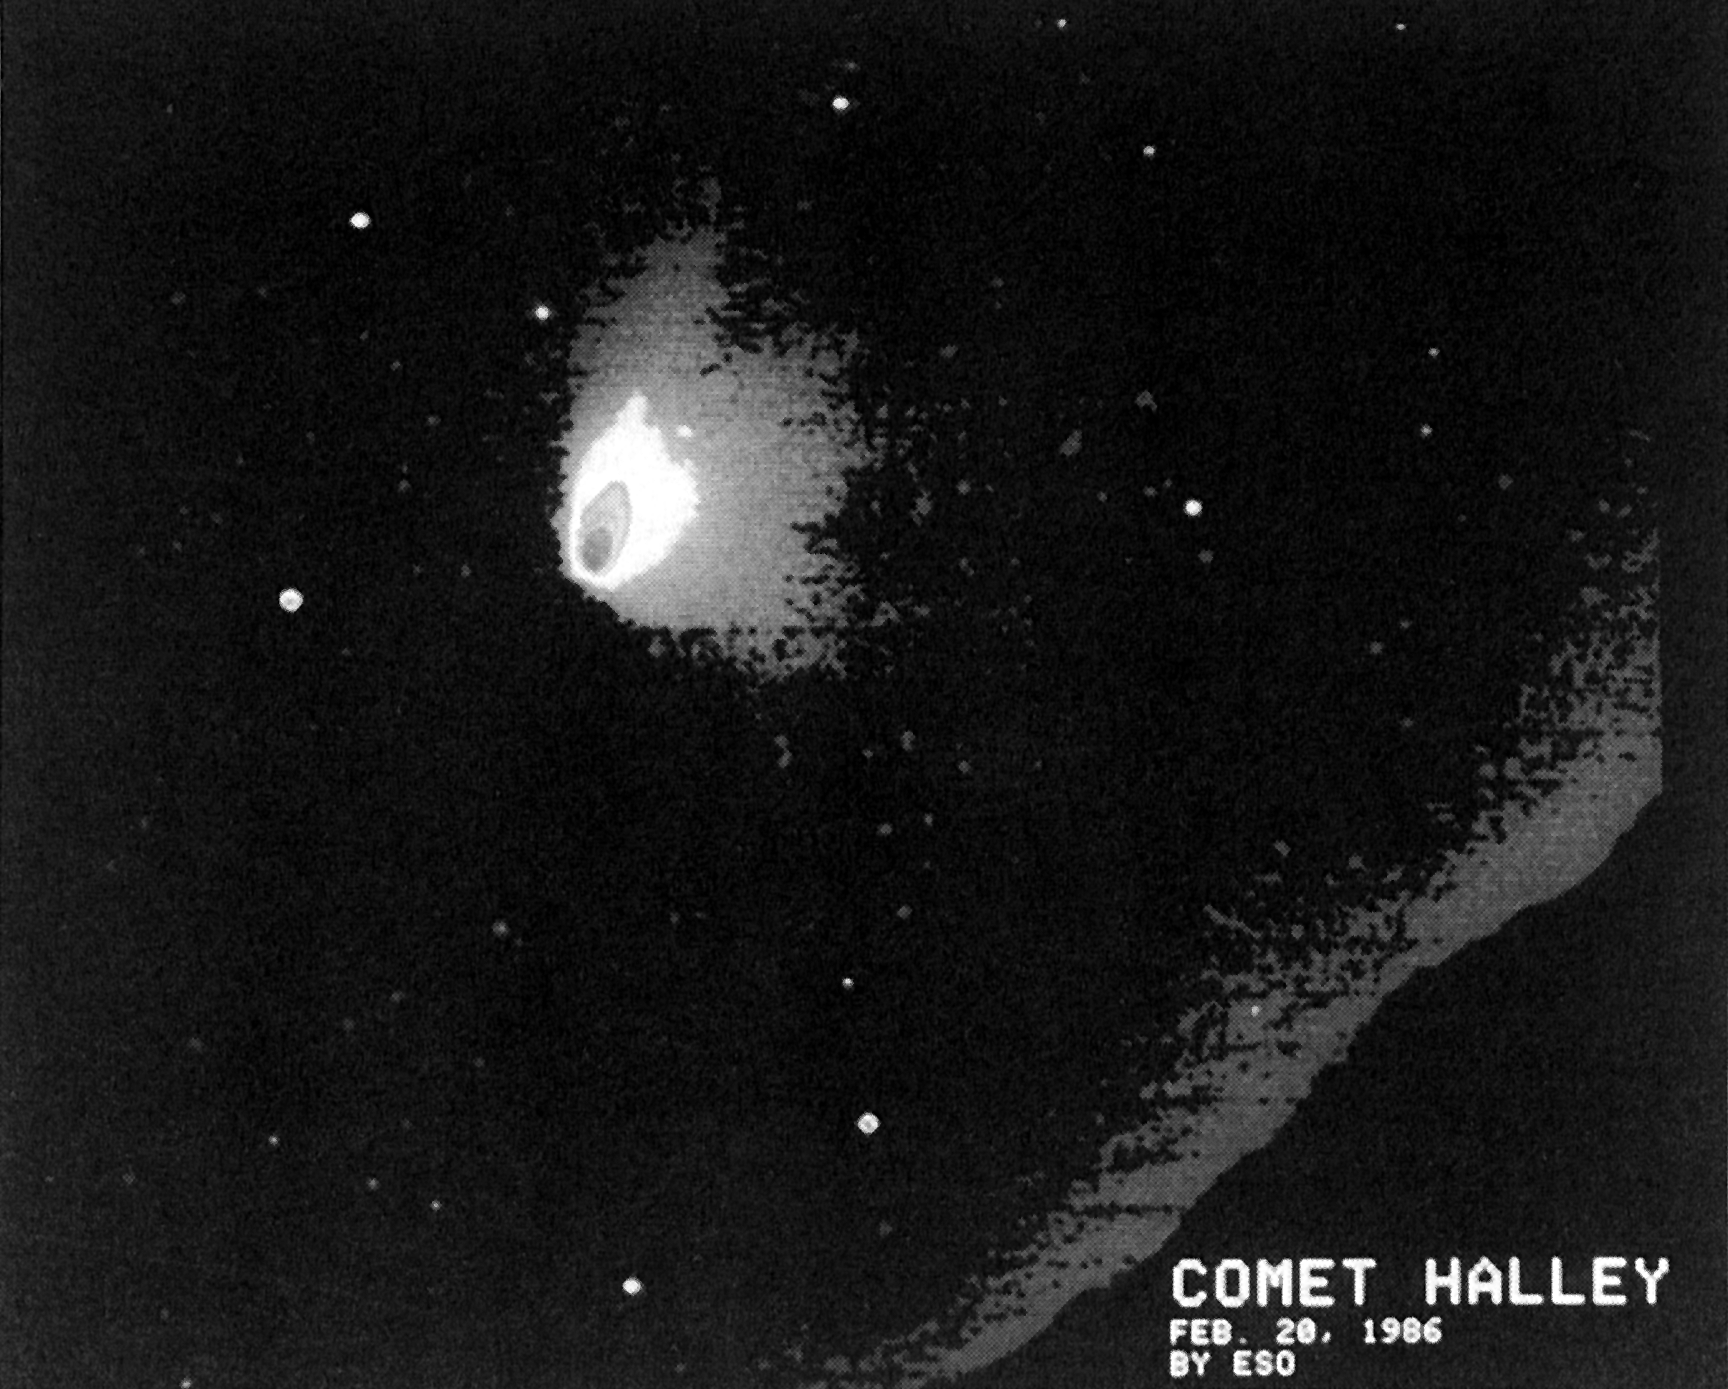

Halley's multiple dust tail

Halley's multiple dust tail. This false-colour wide-field CCD Picture of Comet Halley was obtained with the ESO special camera sensitive to the 500-1100 nm spectral region. The exposure time was 45 seconds. This is the first picture to show clearly multiple tails of Comet Halley. The ion tails point towards the top of the picture and those to the right (north) are dust tails. Note also the structure in the north-east direction, that is towards the sun. (ESO Press Release eso8605; Colour)

Credit: ESO